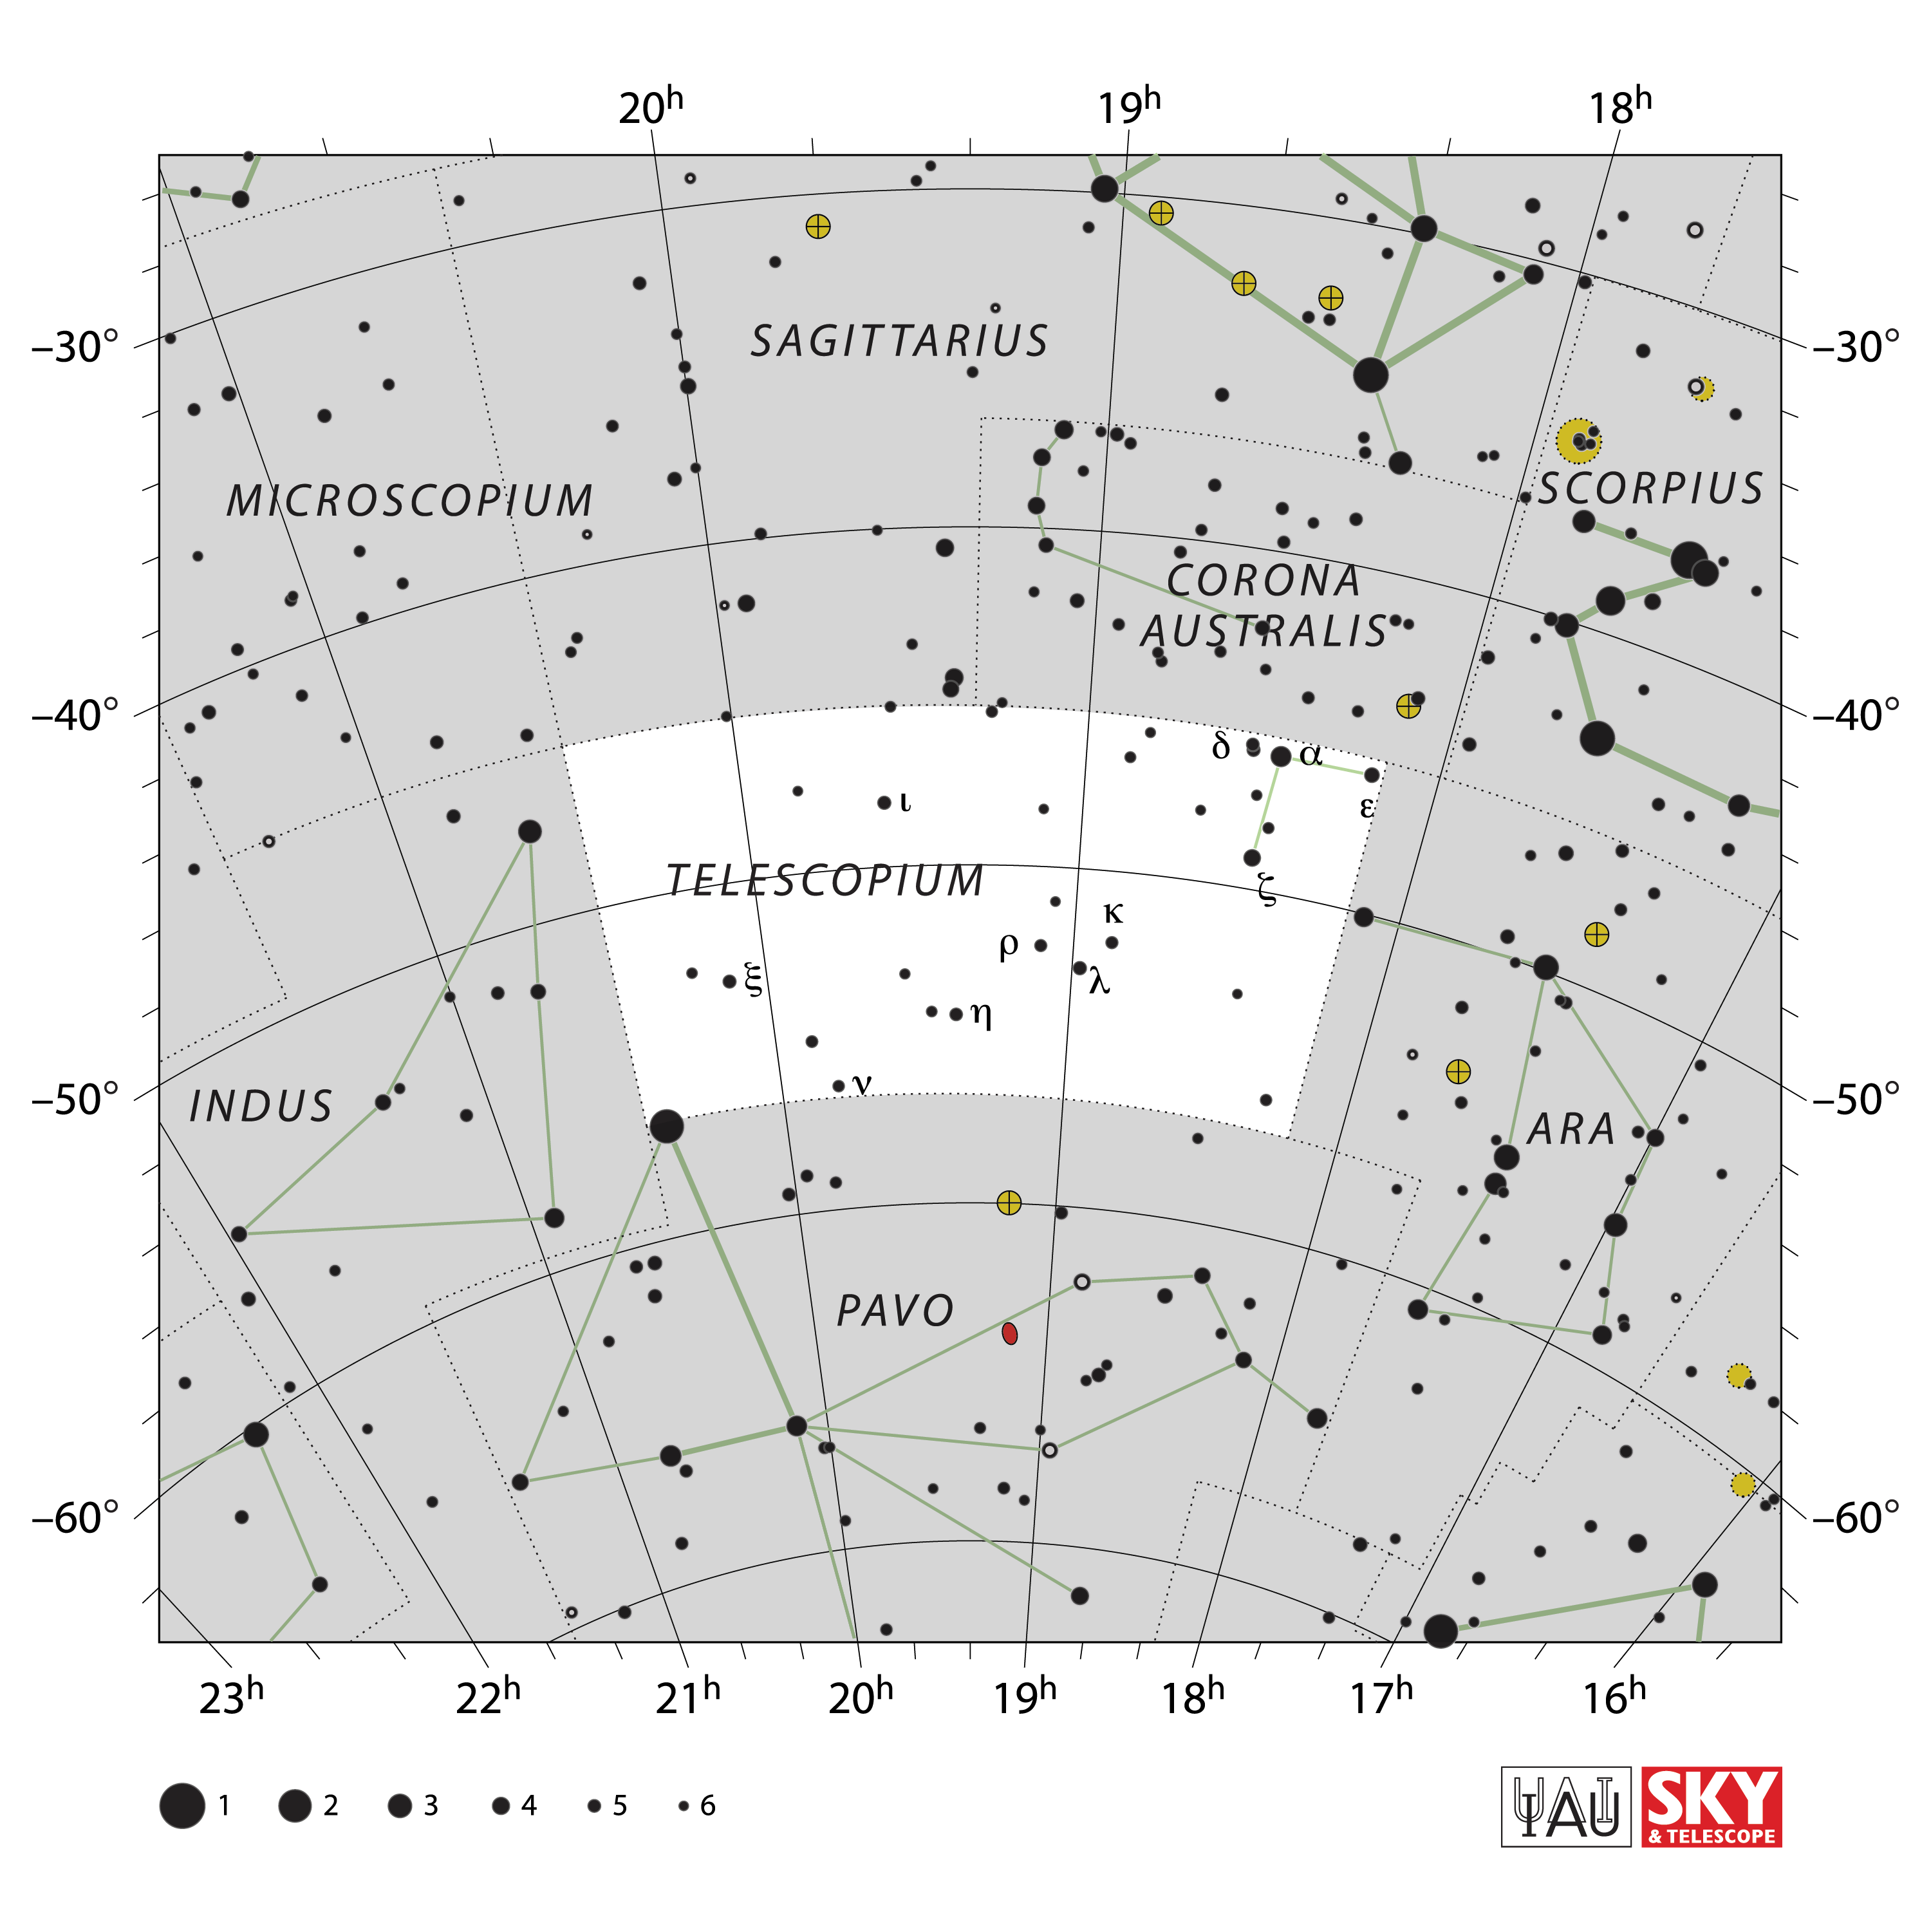

Telescopium

Credit: IAU and Sky & Telescope